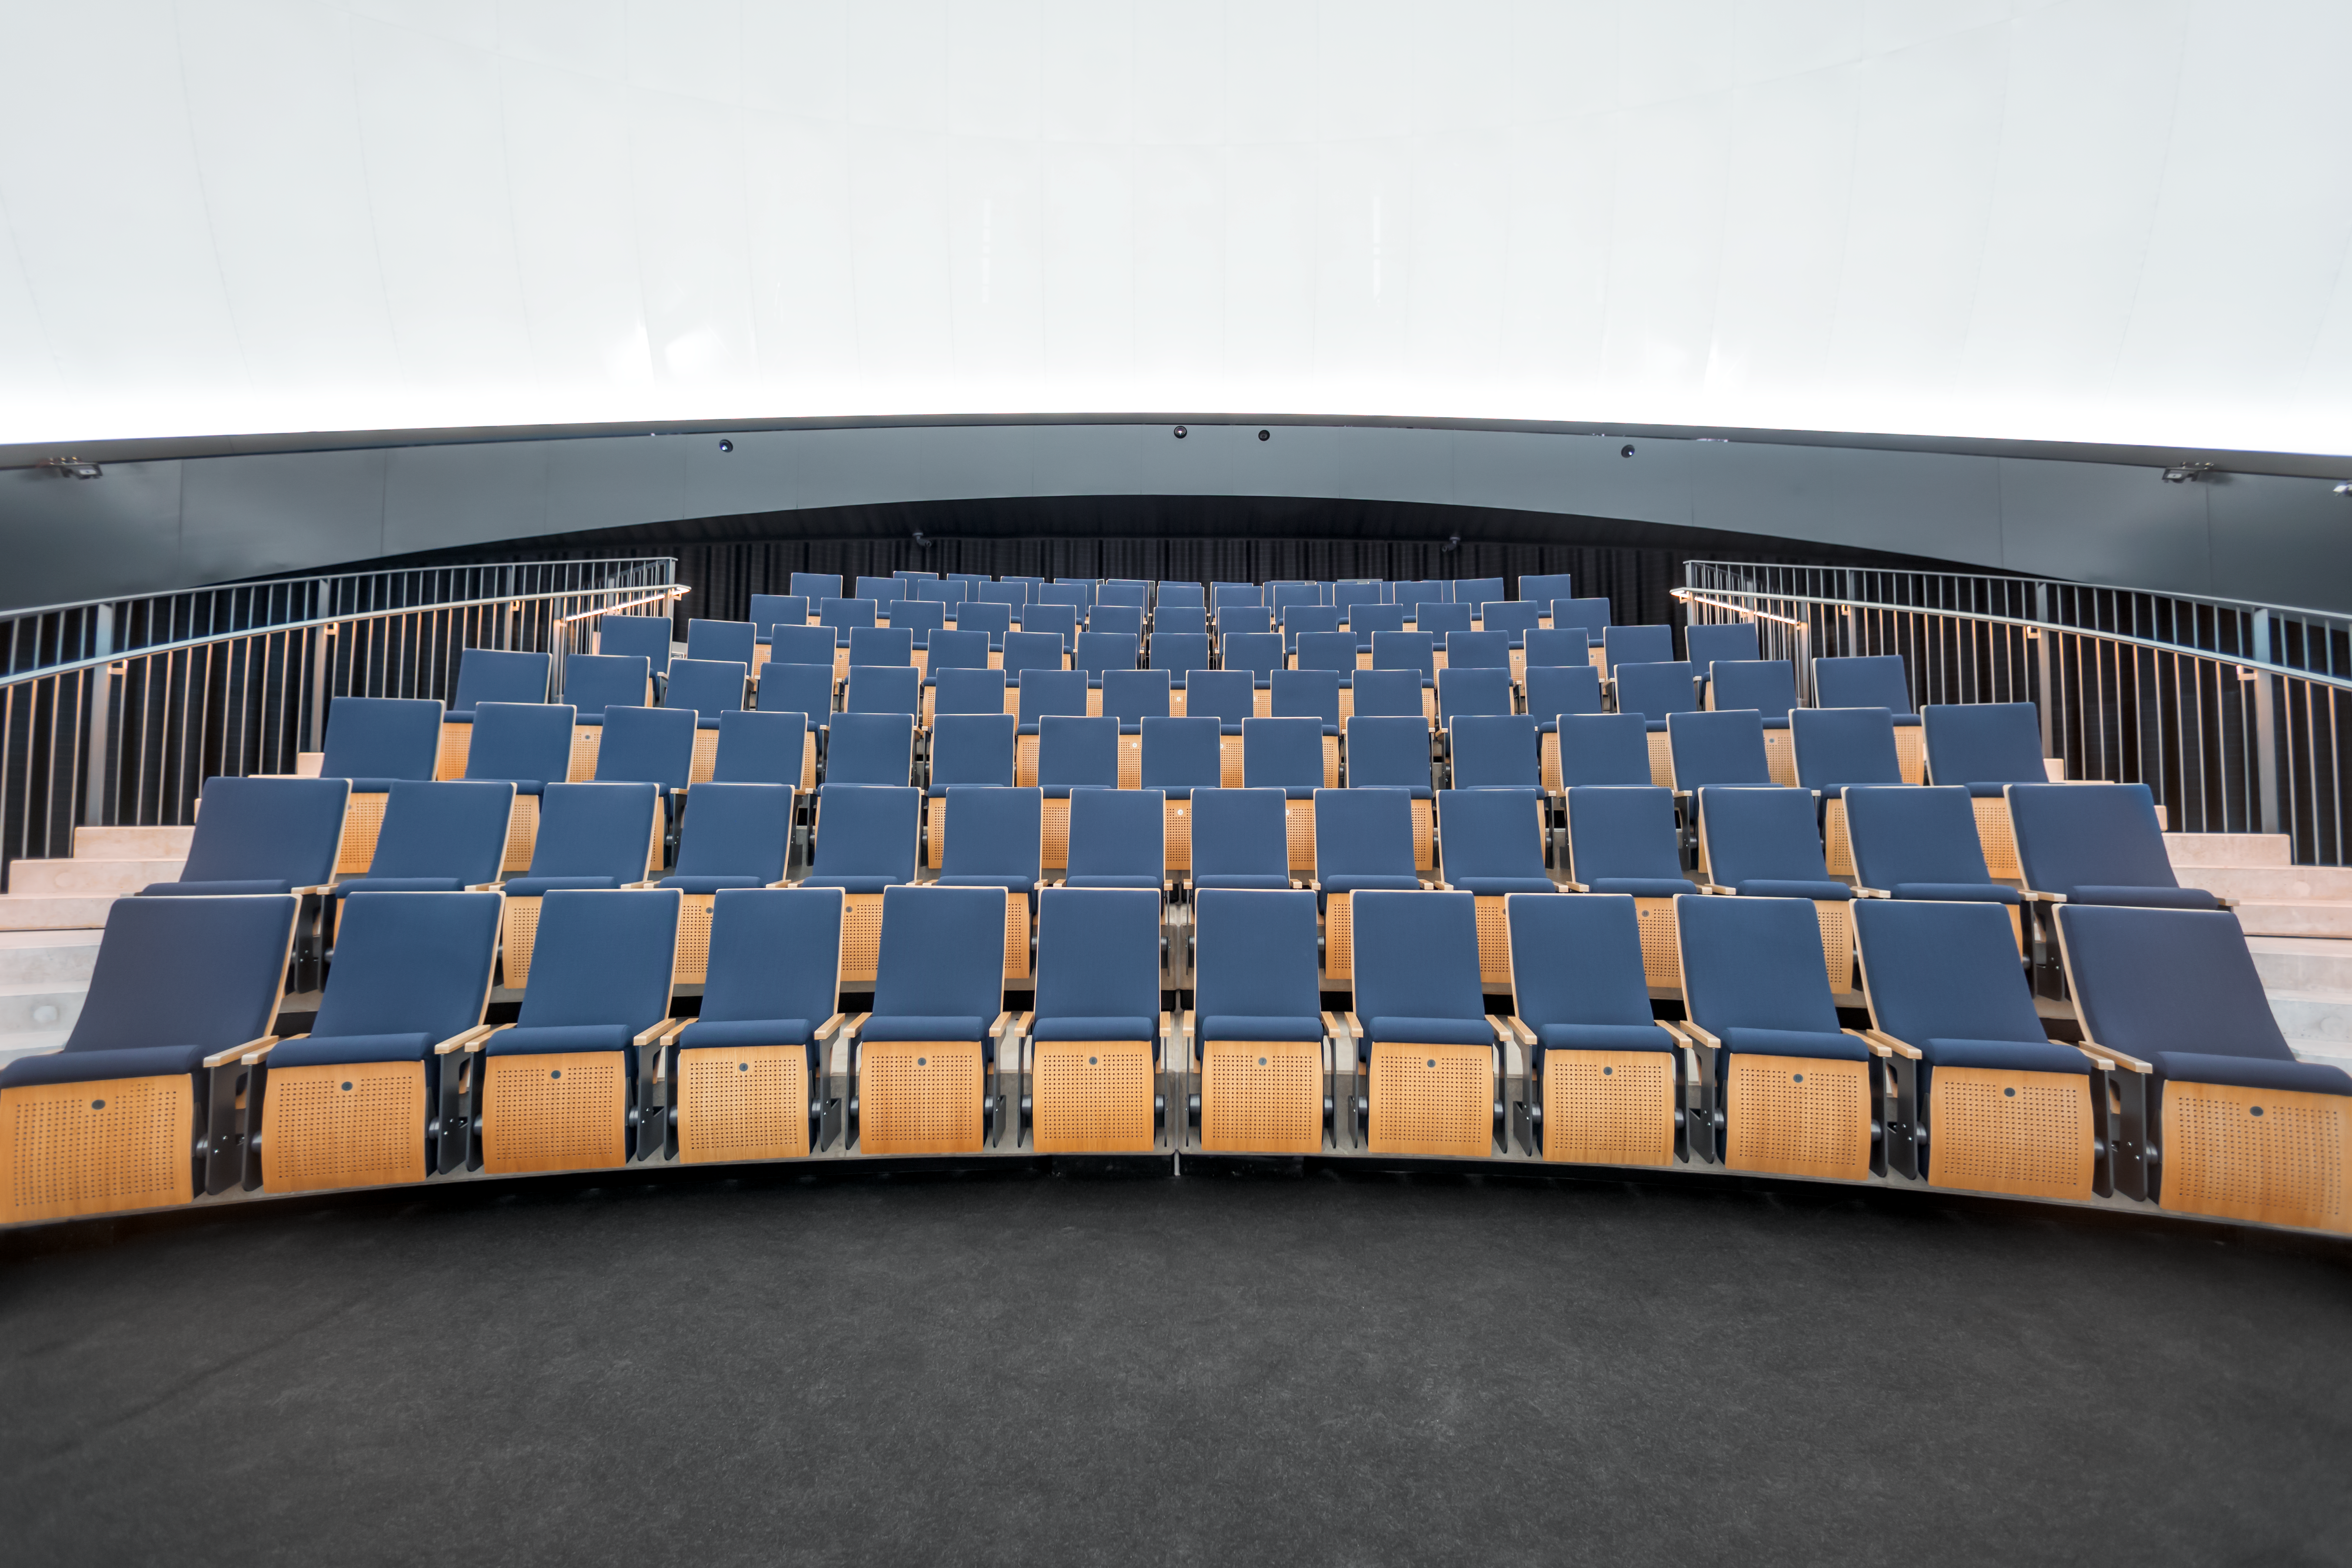

Seats with a view of the Universe

This image shows the seating arrangement in the ESO Supernova Planetarium & Visitor Centre's state-of-the-art digital planetarium.

The dome can seat up to 109 visitors, has an inclination of 25 degrees, and gives you the experience of not only watching a show, but also of being in the middle of the action in the Universe. This, combined with the most up-to-date programmes for our planetarium shows, creates a stunning experience that completely immerses you in space.

Credit: ESO/P. Horálek